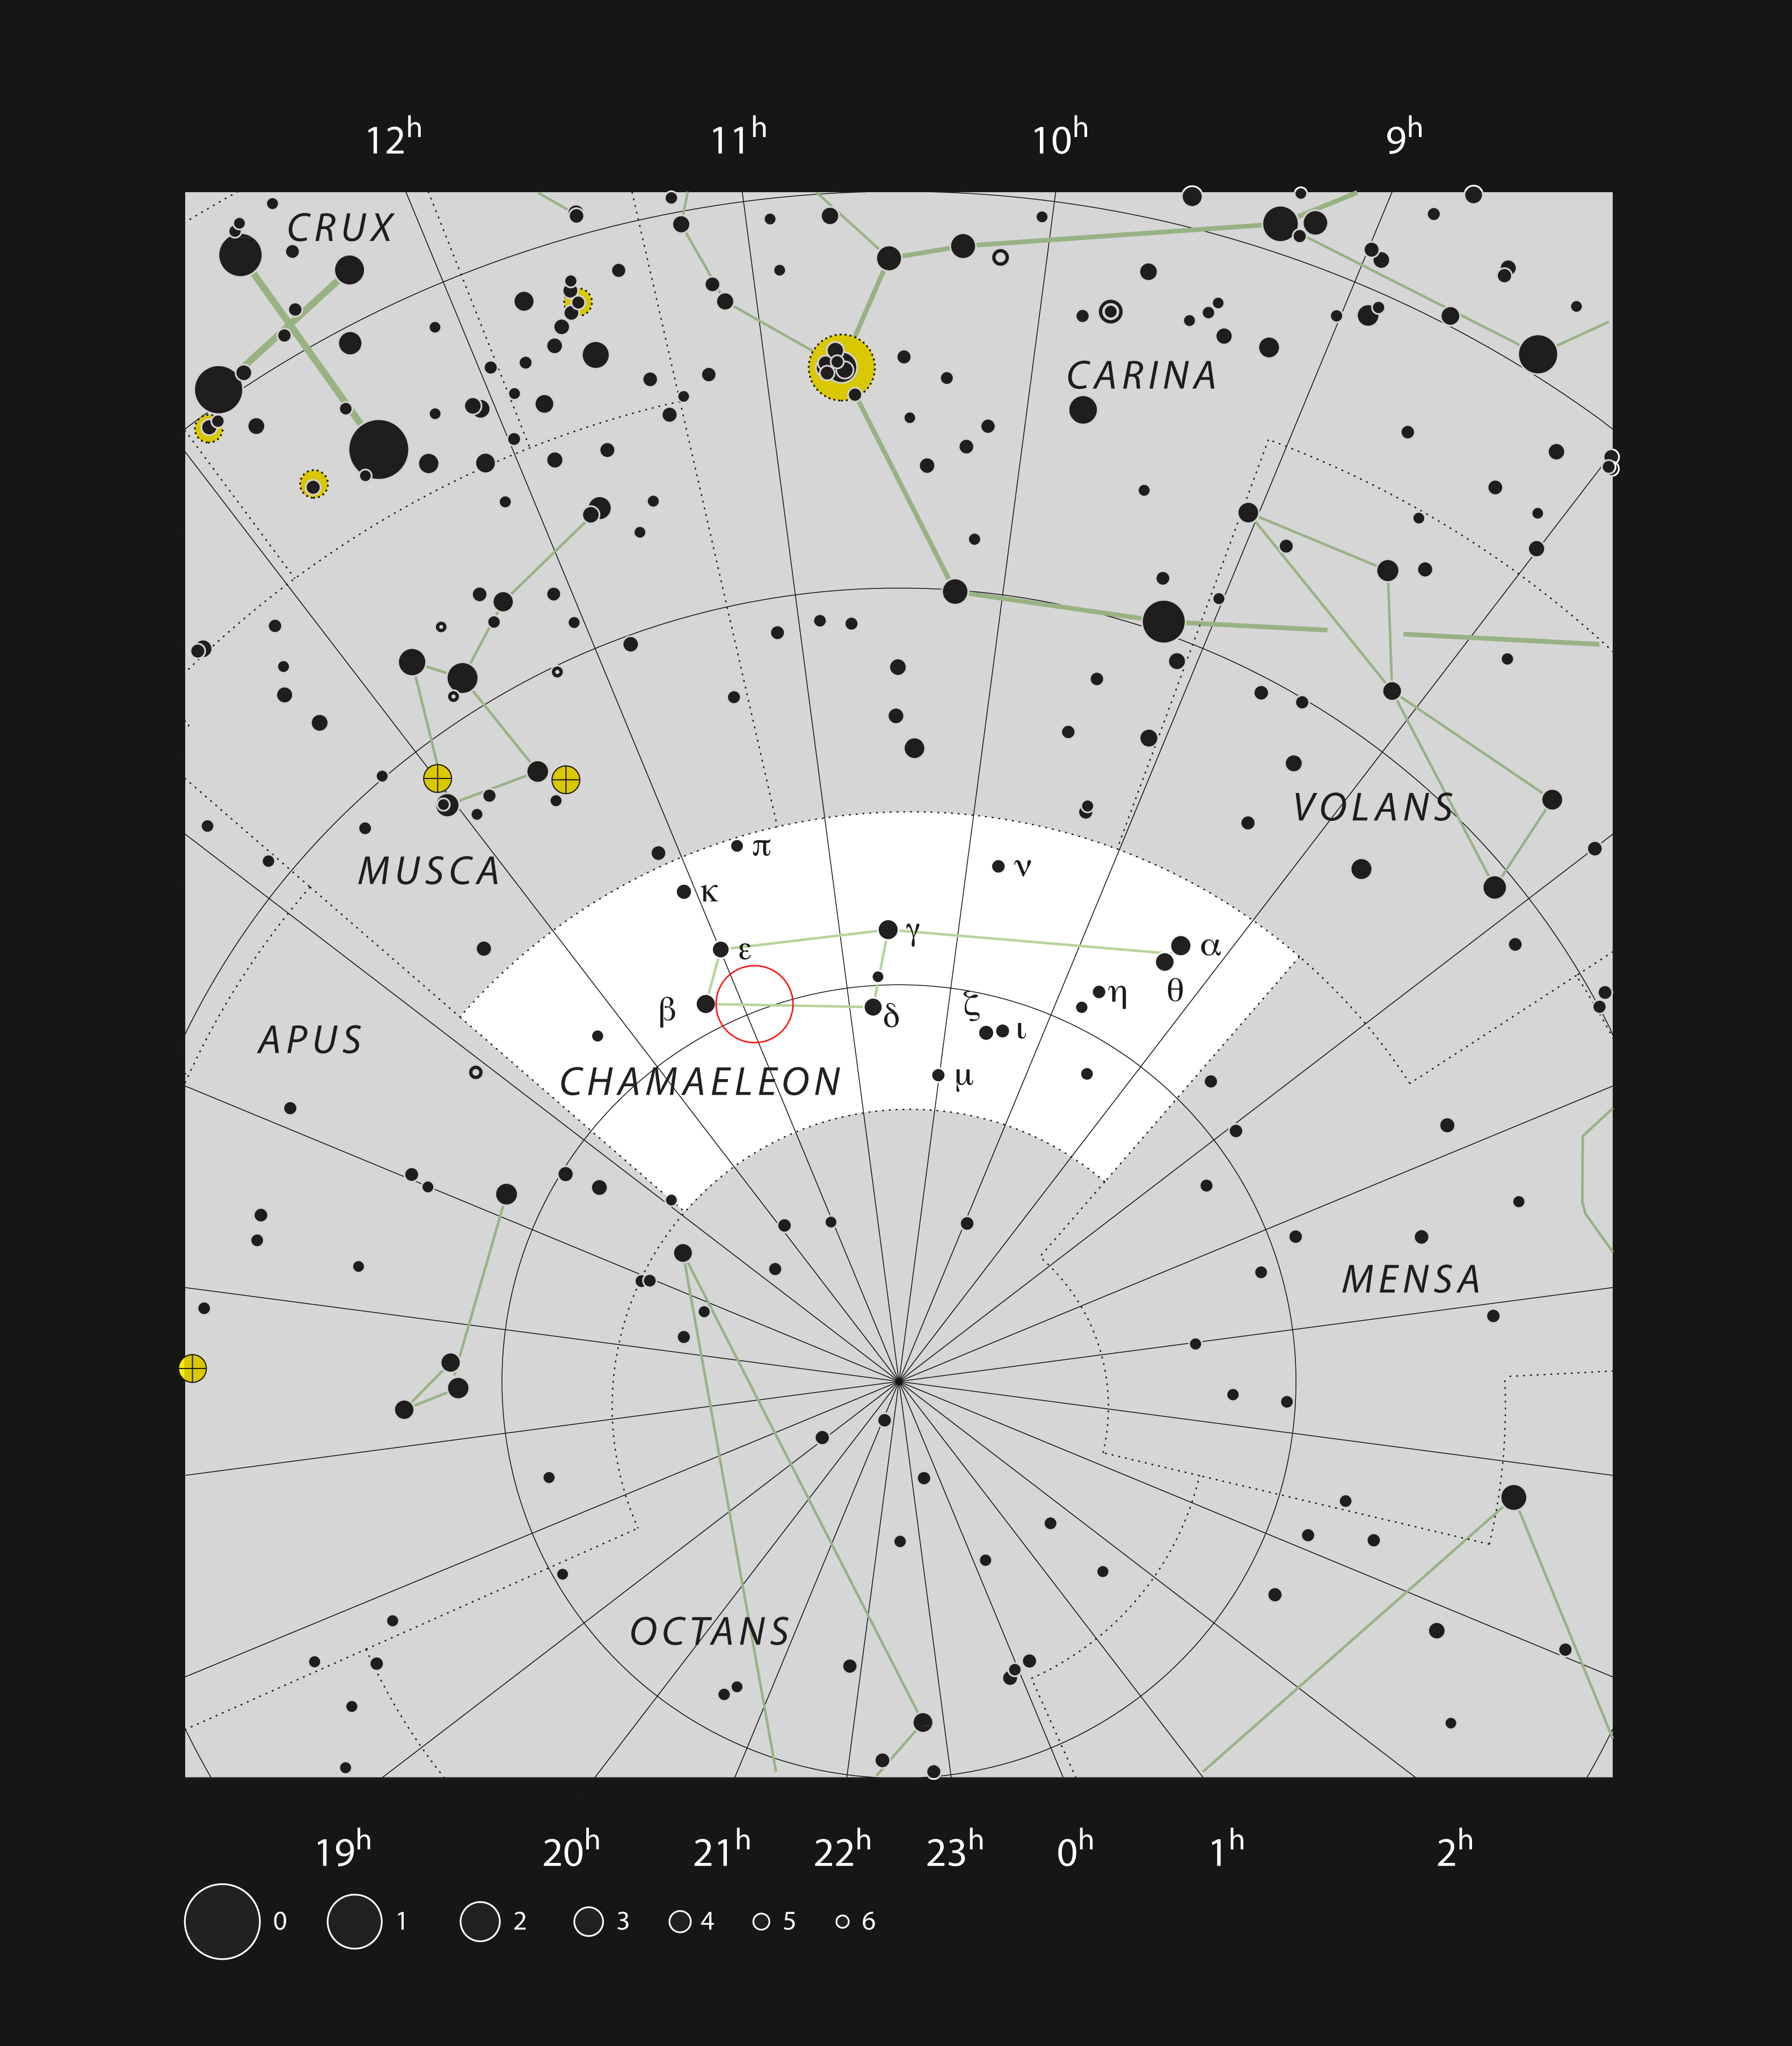

The young star T Cha in the constellation of Chamaeleon

This chart shows the location of the young star T Cha within the constellation of Chamaeleon. This map shows most of the stars visible to the unaided eye under good conditions and the star itself is marked as a red circle. This star is too faint to see with the unaided eye, but is easily seen with a small telescope.

Credit: ESO, IAU and Sky & Telescope